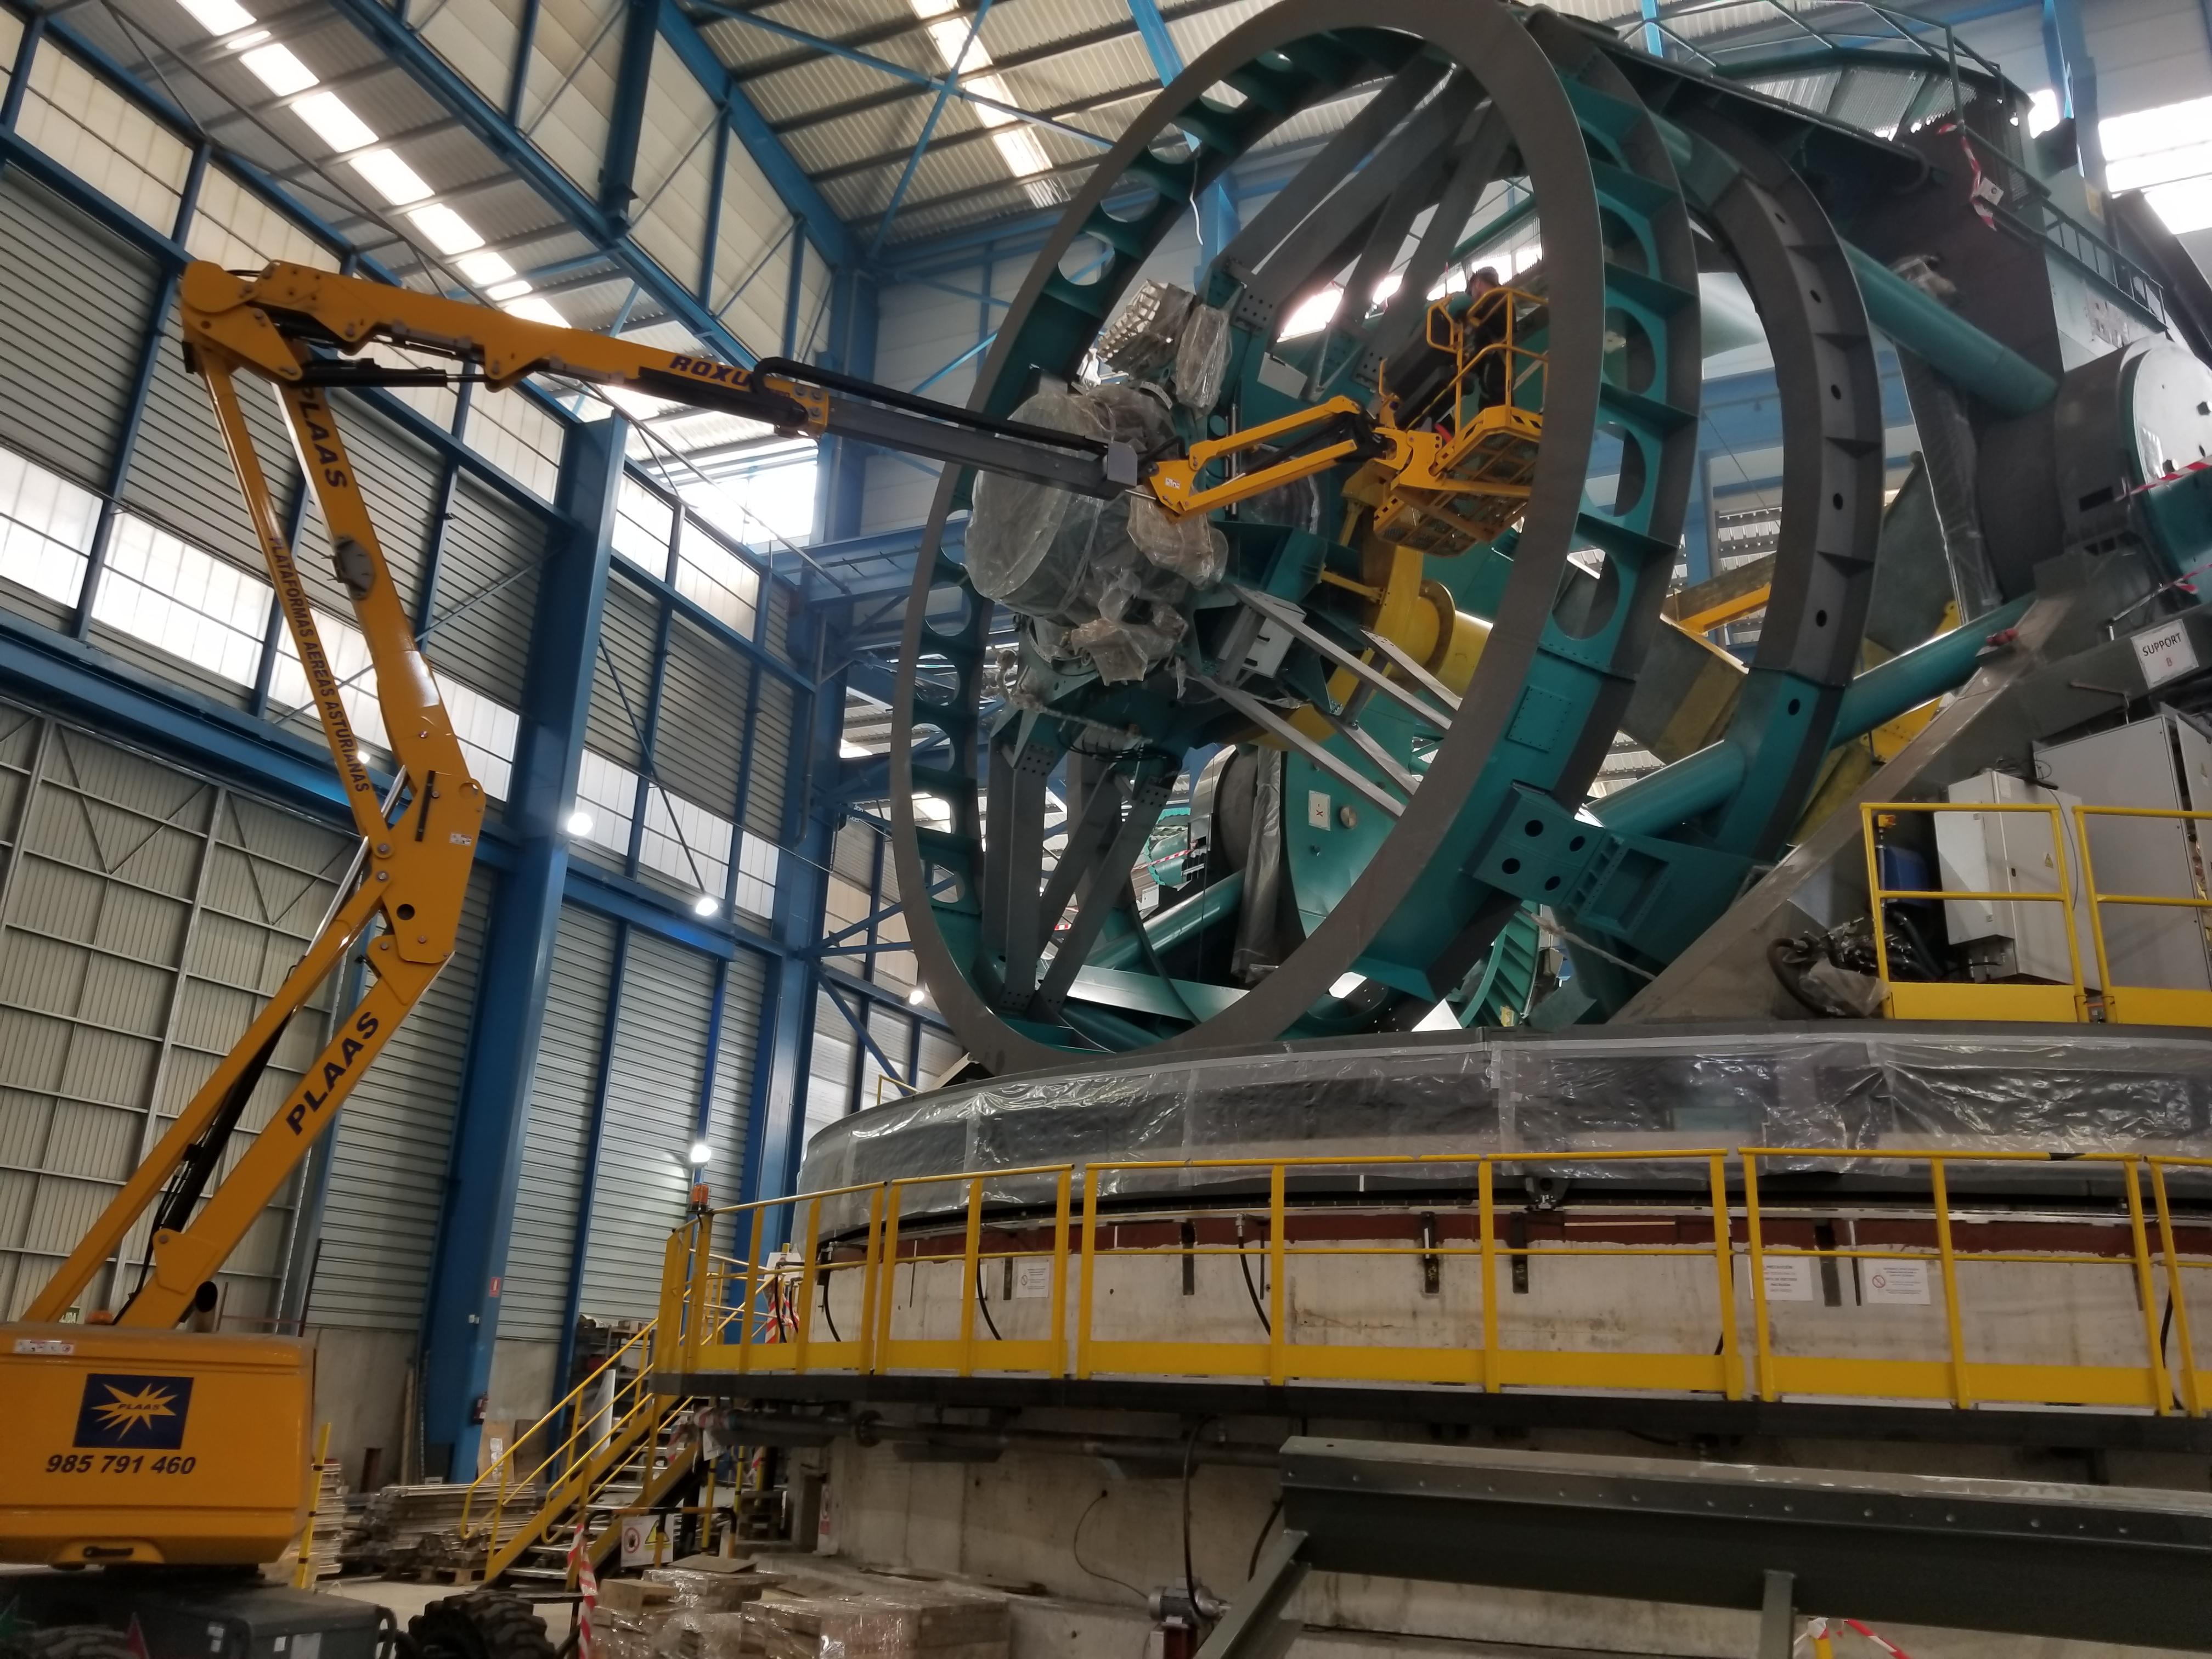

TMA Safety Review

An LSST team spent 5 days in Spain this month, conducting a thorough safety review of the Telescope Mount Assembly (TMA), at vendor Asturfeito. LSST Safety Manager Chuck Gessner, Telescope and Site Technical Manager Shawn Callahan, Senior Systems Engineer Austin Roberts, and Lead Electrical Engineer Oliver Wiecha inspected the numerous safety features included in the structure of the TMA.

Credit: Rubin Observatory/NSF/AURA